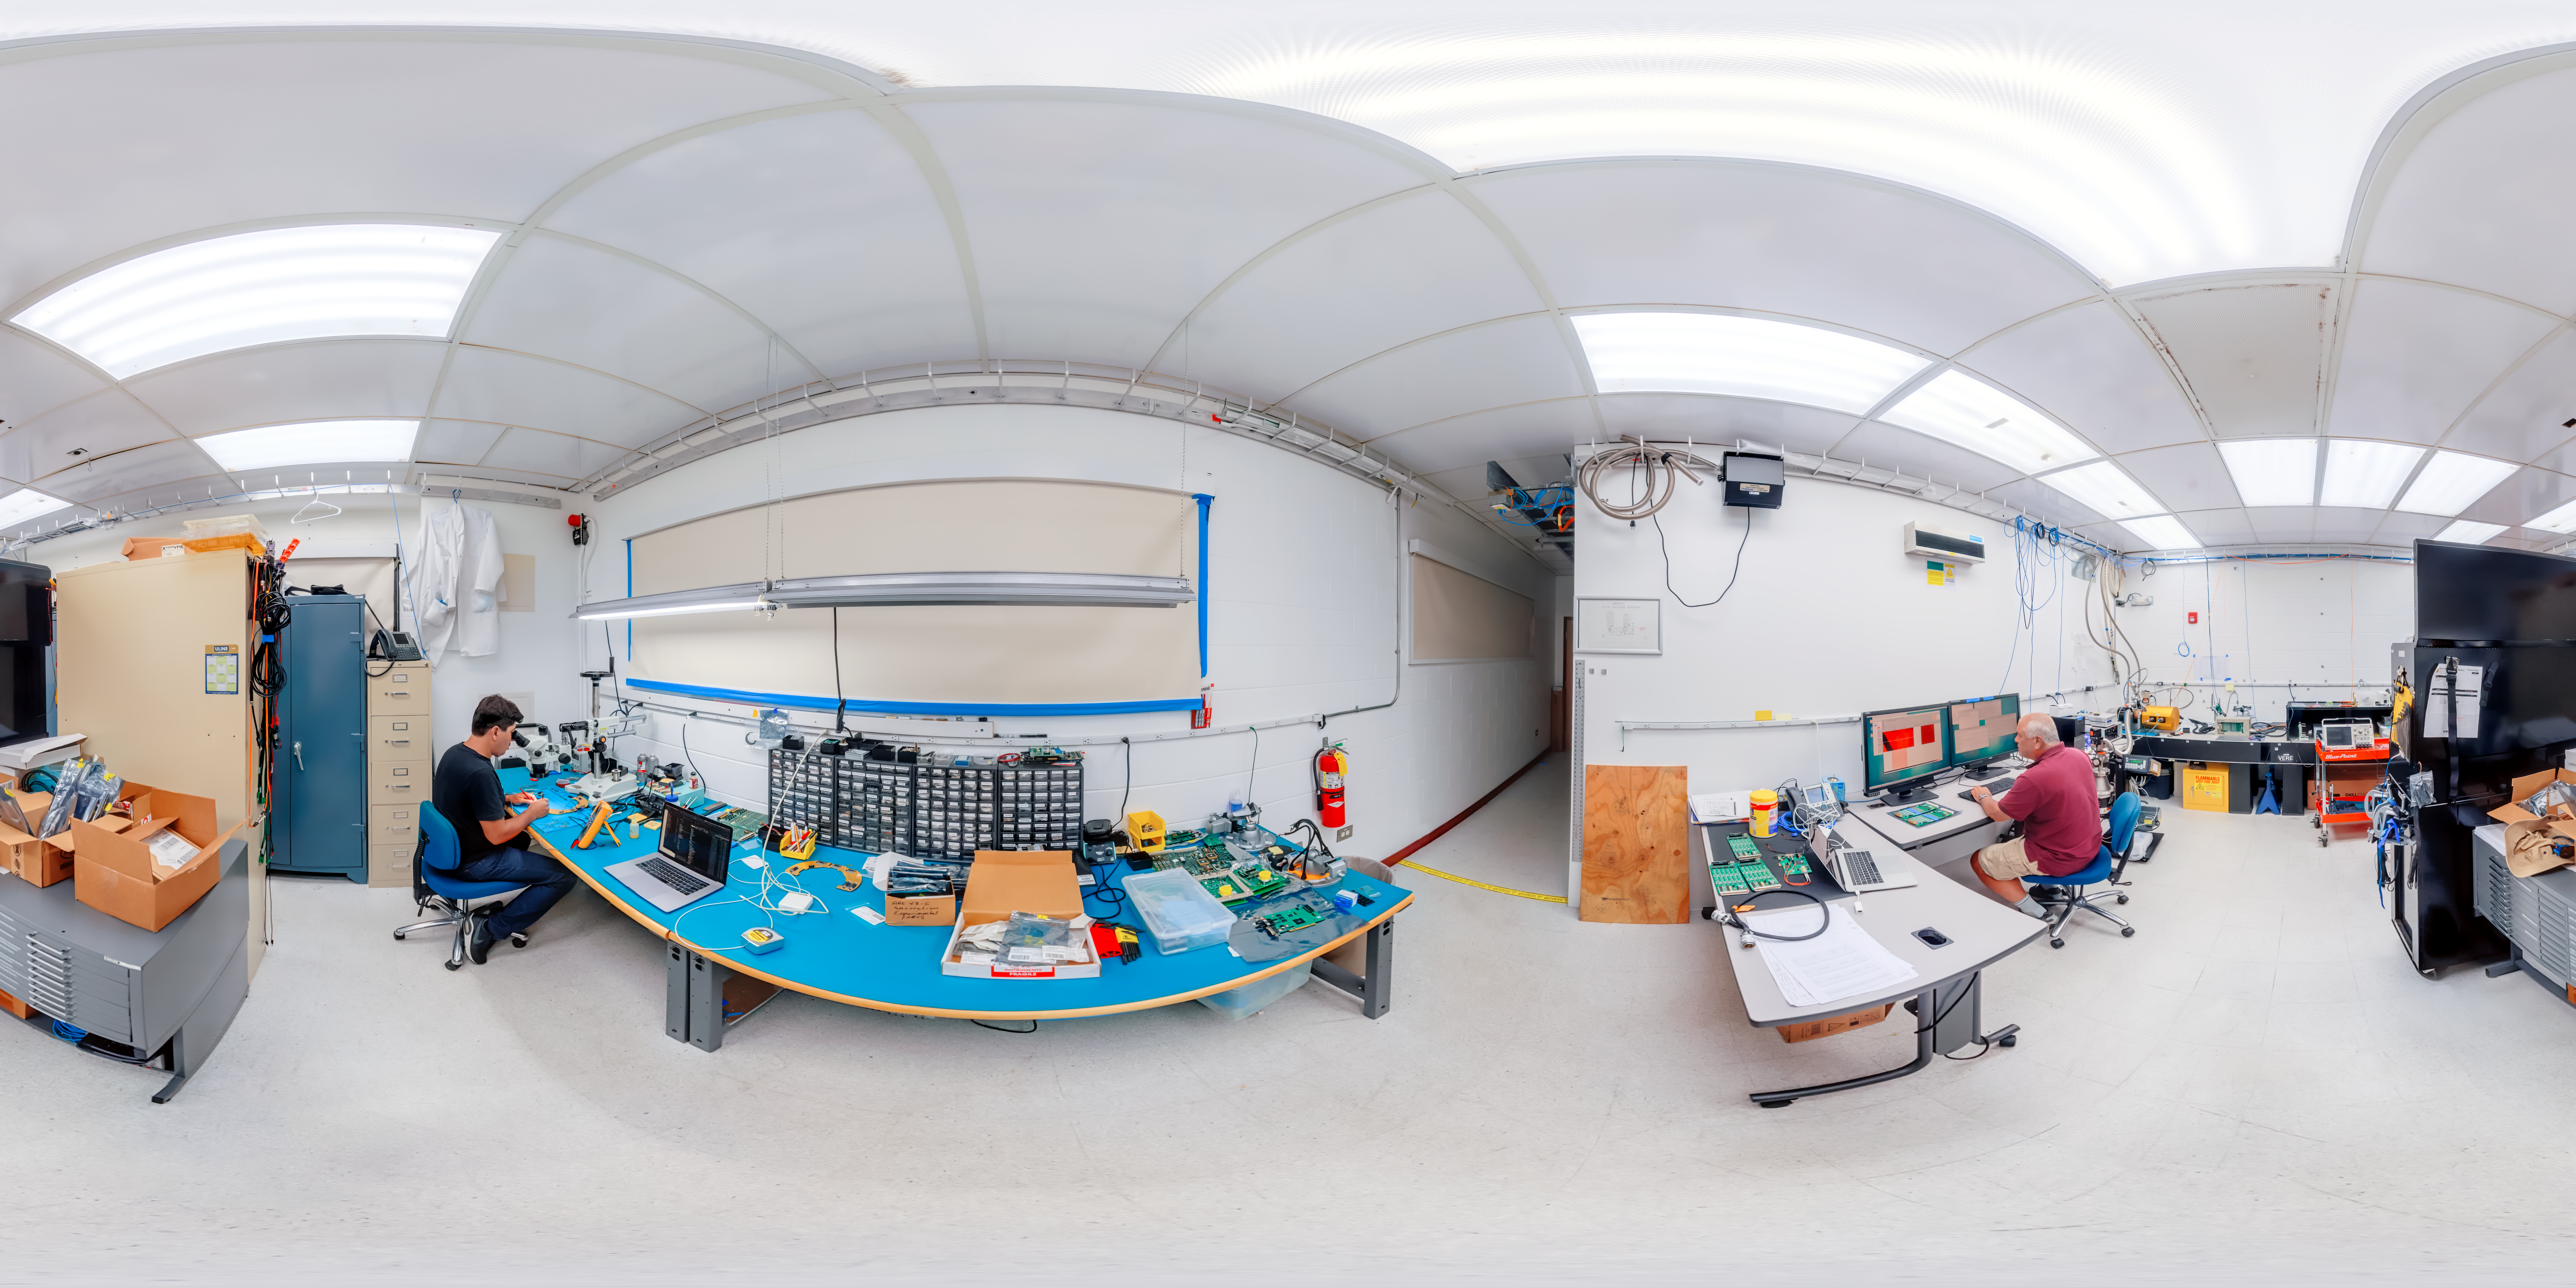

Hilo Base Facility Lab Workers 360 Panorama

A 360 panorama of staff working in the detector lab at the Gemini North Hilo Base Facility in Hilo, Hawai‘i.

Credit: International Gemini Observatory/NOIRLab/NSF/AURA/P. Horálek